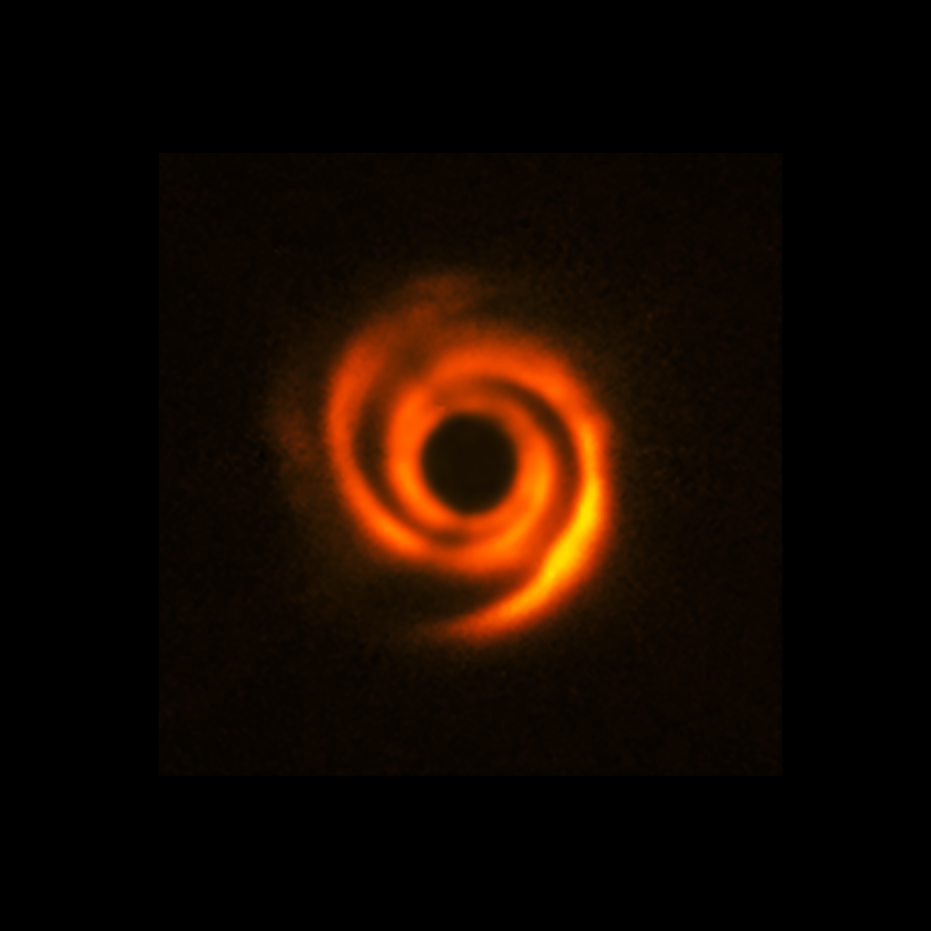

The disc around the star HD 135344B as seen with SPHERE

This image, captured with ESO’s Very Large Telescope (VLT), shows a spiral disc around the young star HD 135344B. The image, which was released in 2016, was obtained with the Spectro-Polarimetric High-contrast Exoplanet Research (SPHERE) instrument.

Spiral features like these can be sculpted by planets, although this image doesn’t show evidence of companions orbiting HD 135344B. However, new observations at somewhat longer wavelengths, obtained with the Enhanced Resolution Imager and Spectrograph (ERIS) at the VLT, have found a possible young planet around this star.

The central black circle corresponds to a coronagraph –– a device that blocks the light of the star to reveal faint details around it.

Credit: ESO/T. Stolker et al.